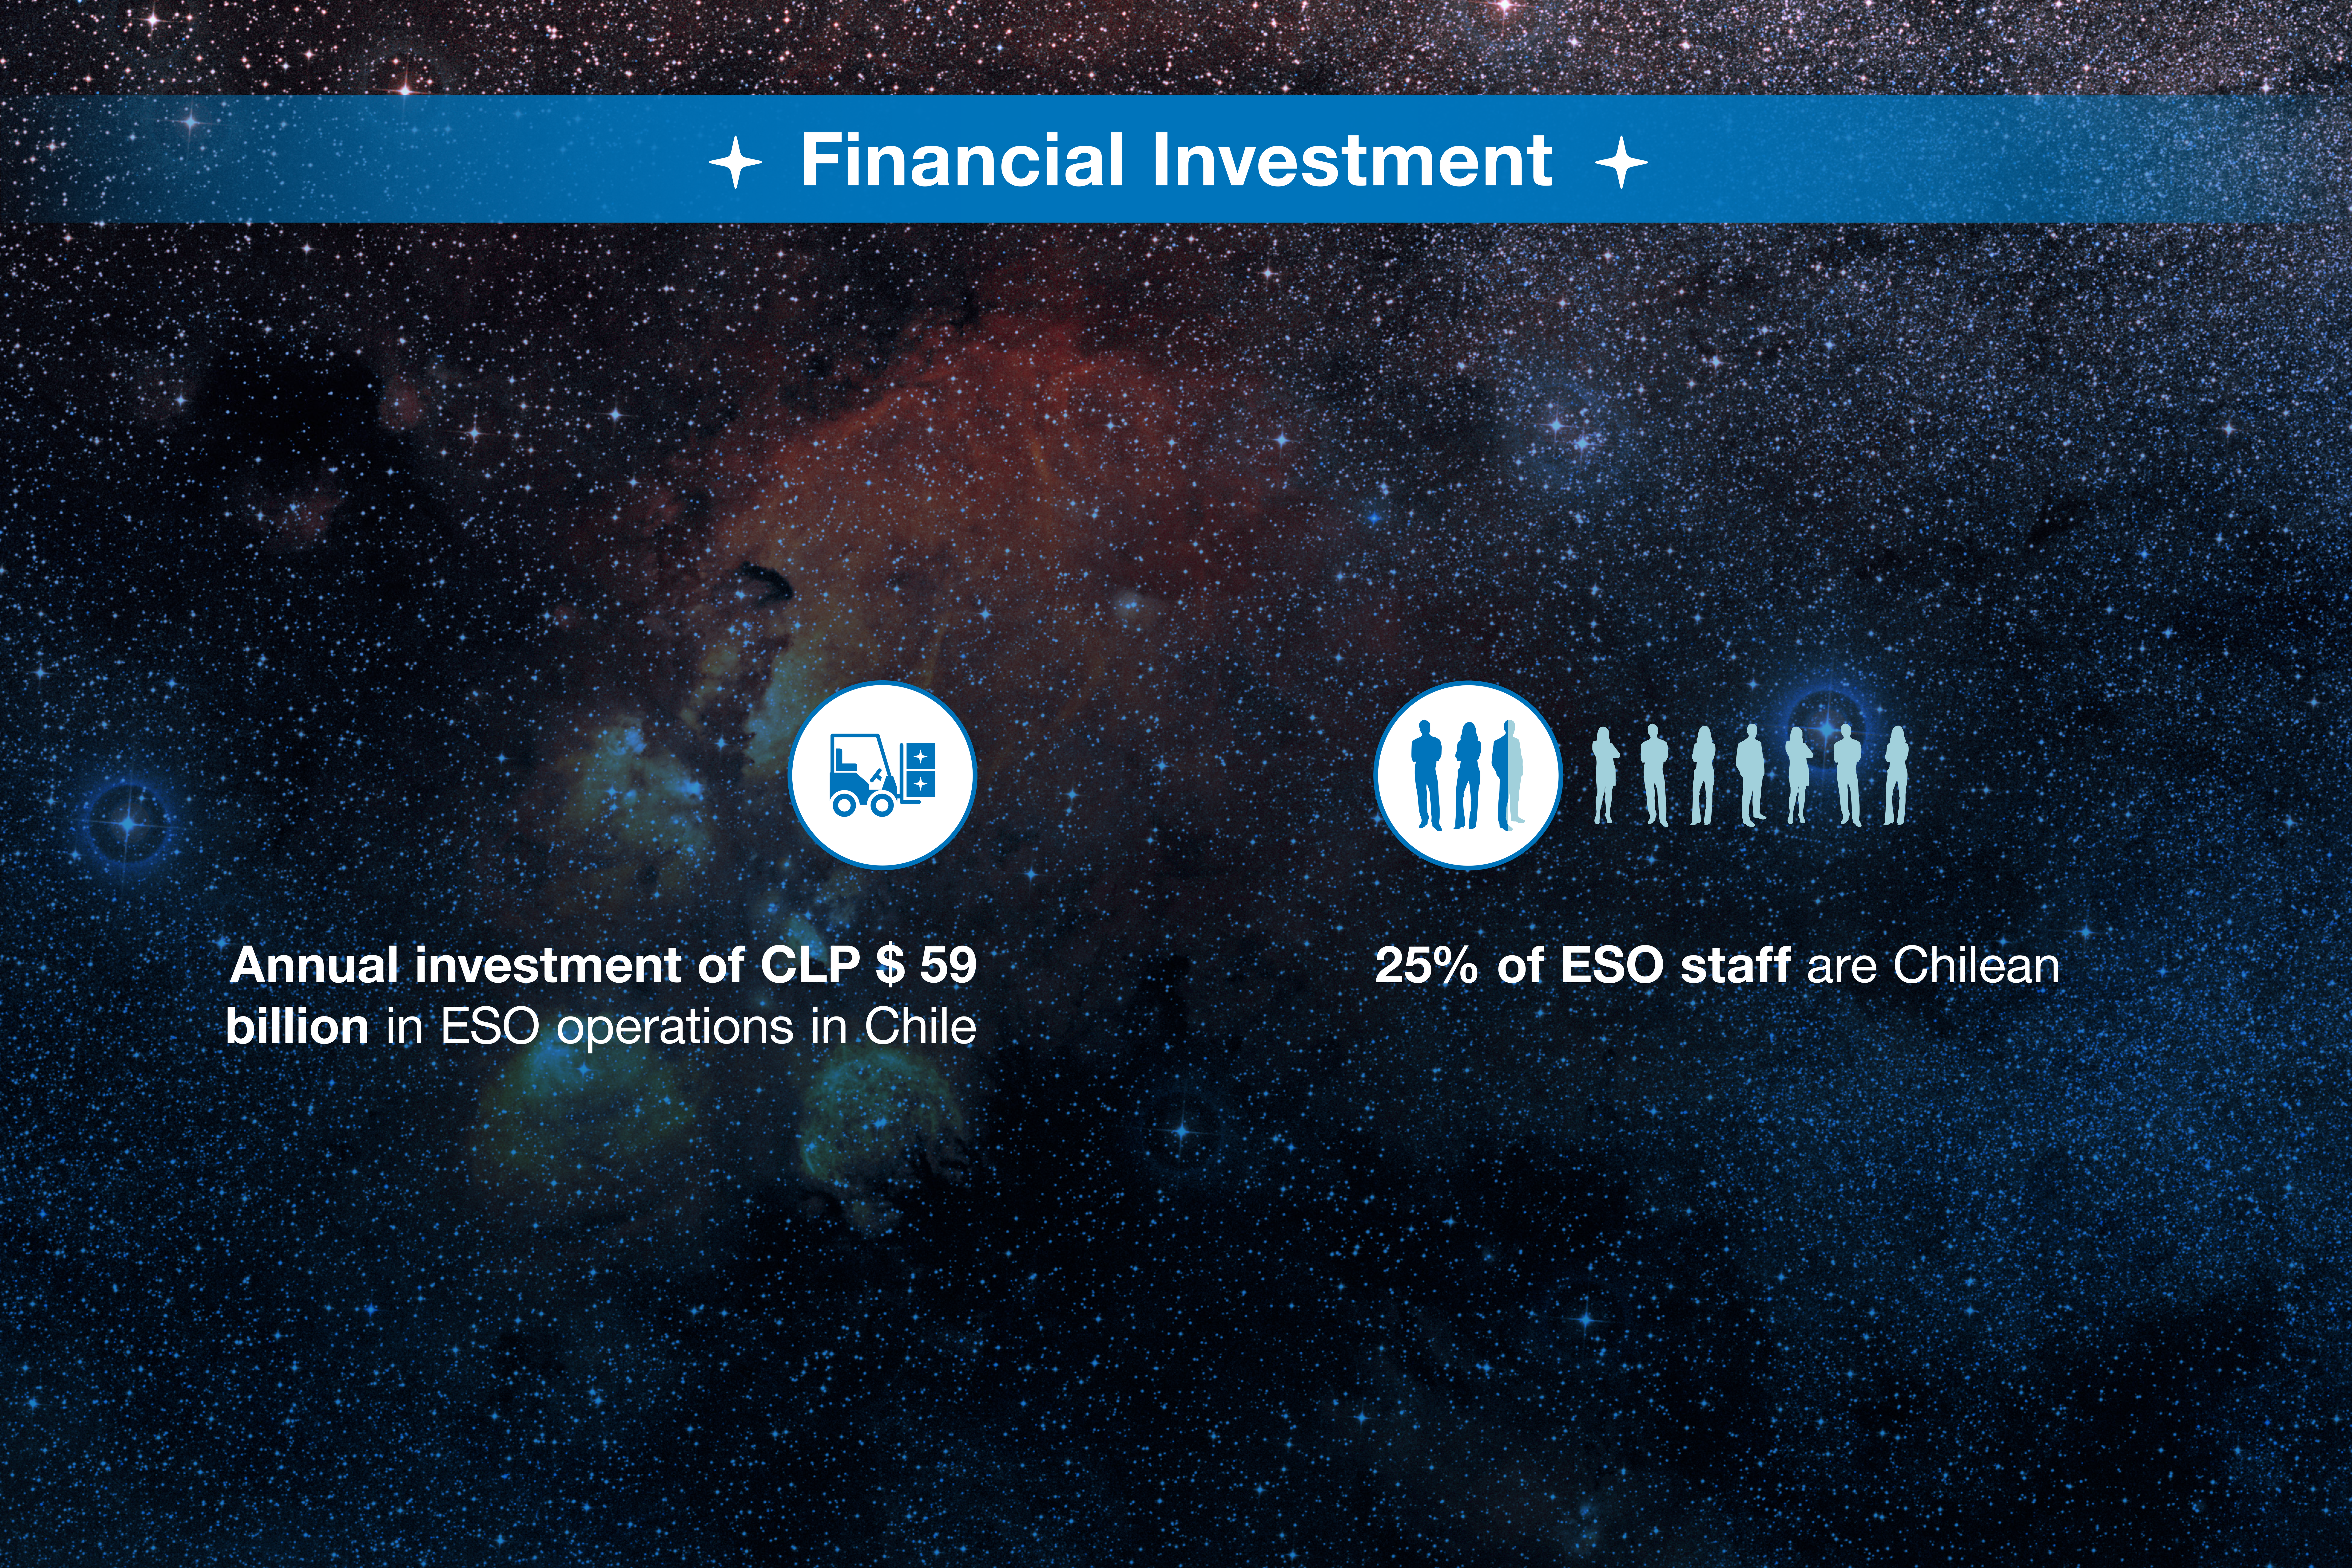

ESO-Chile infographic

Read more on https://www.eso.org/public/about-eso/eso-and-chile/

Credit: ESO